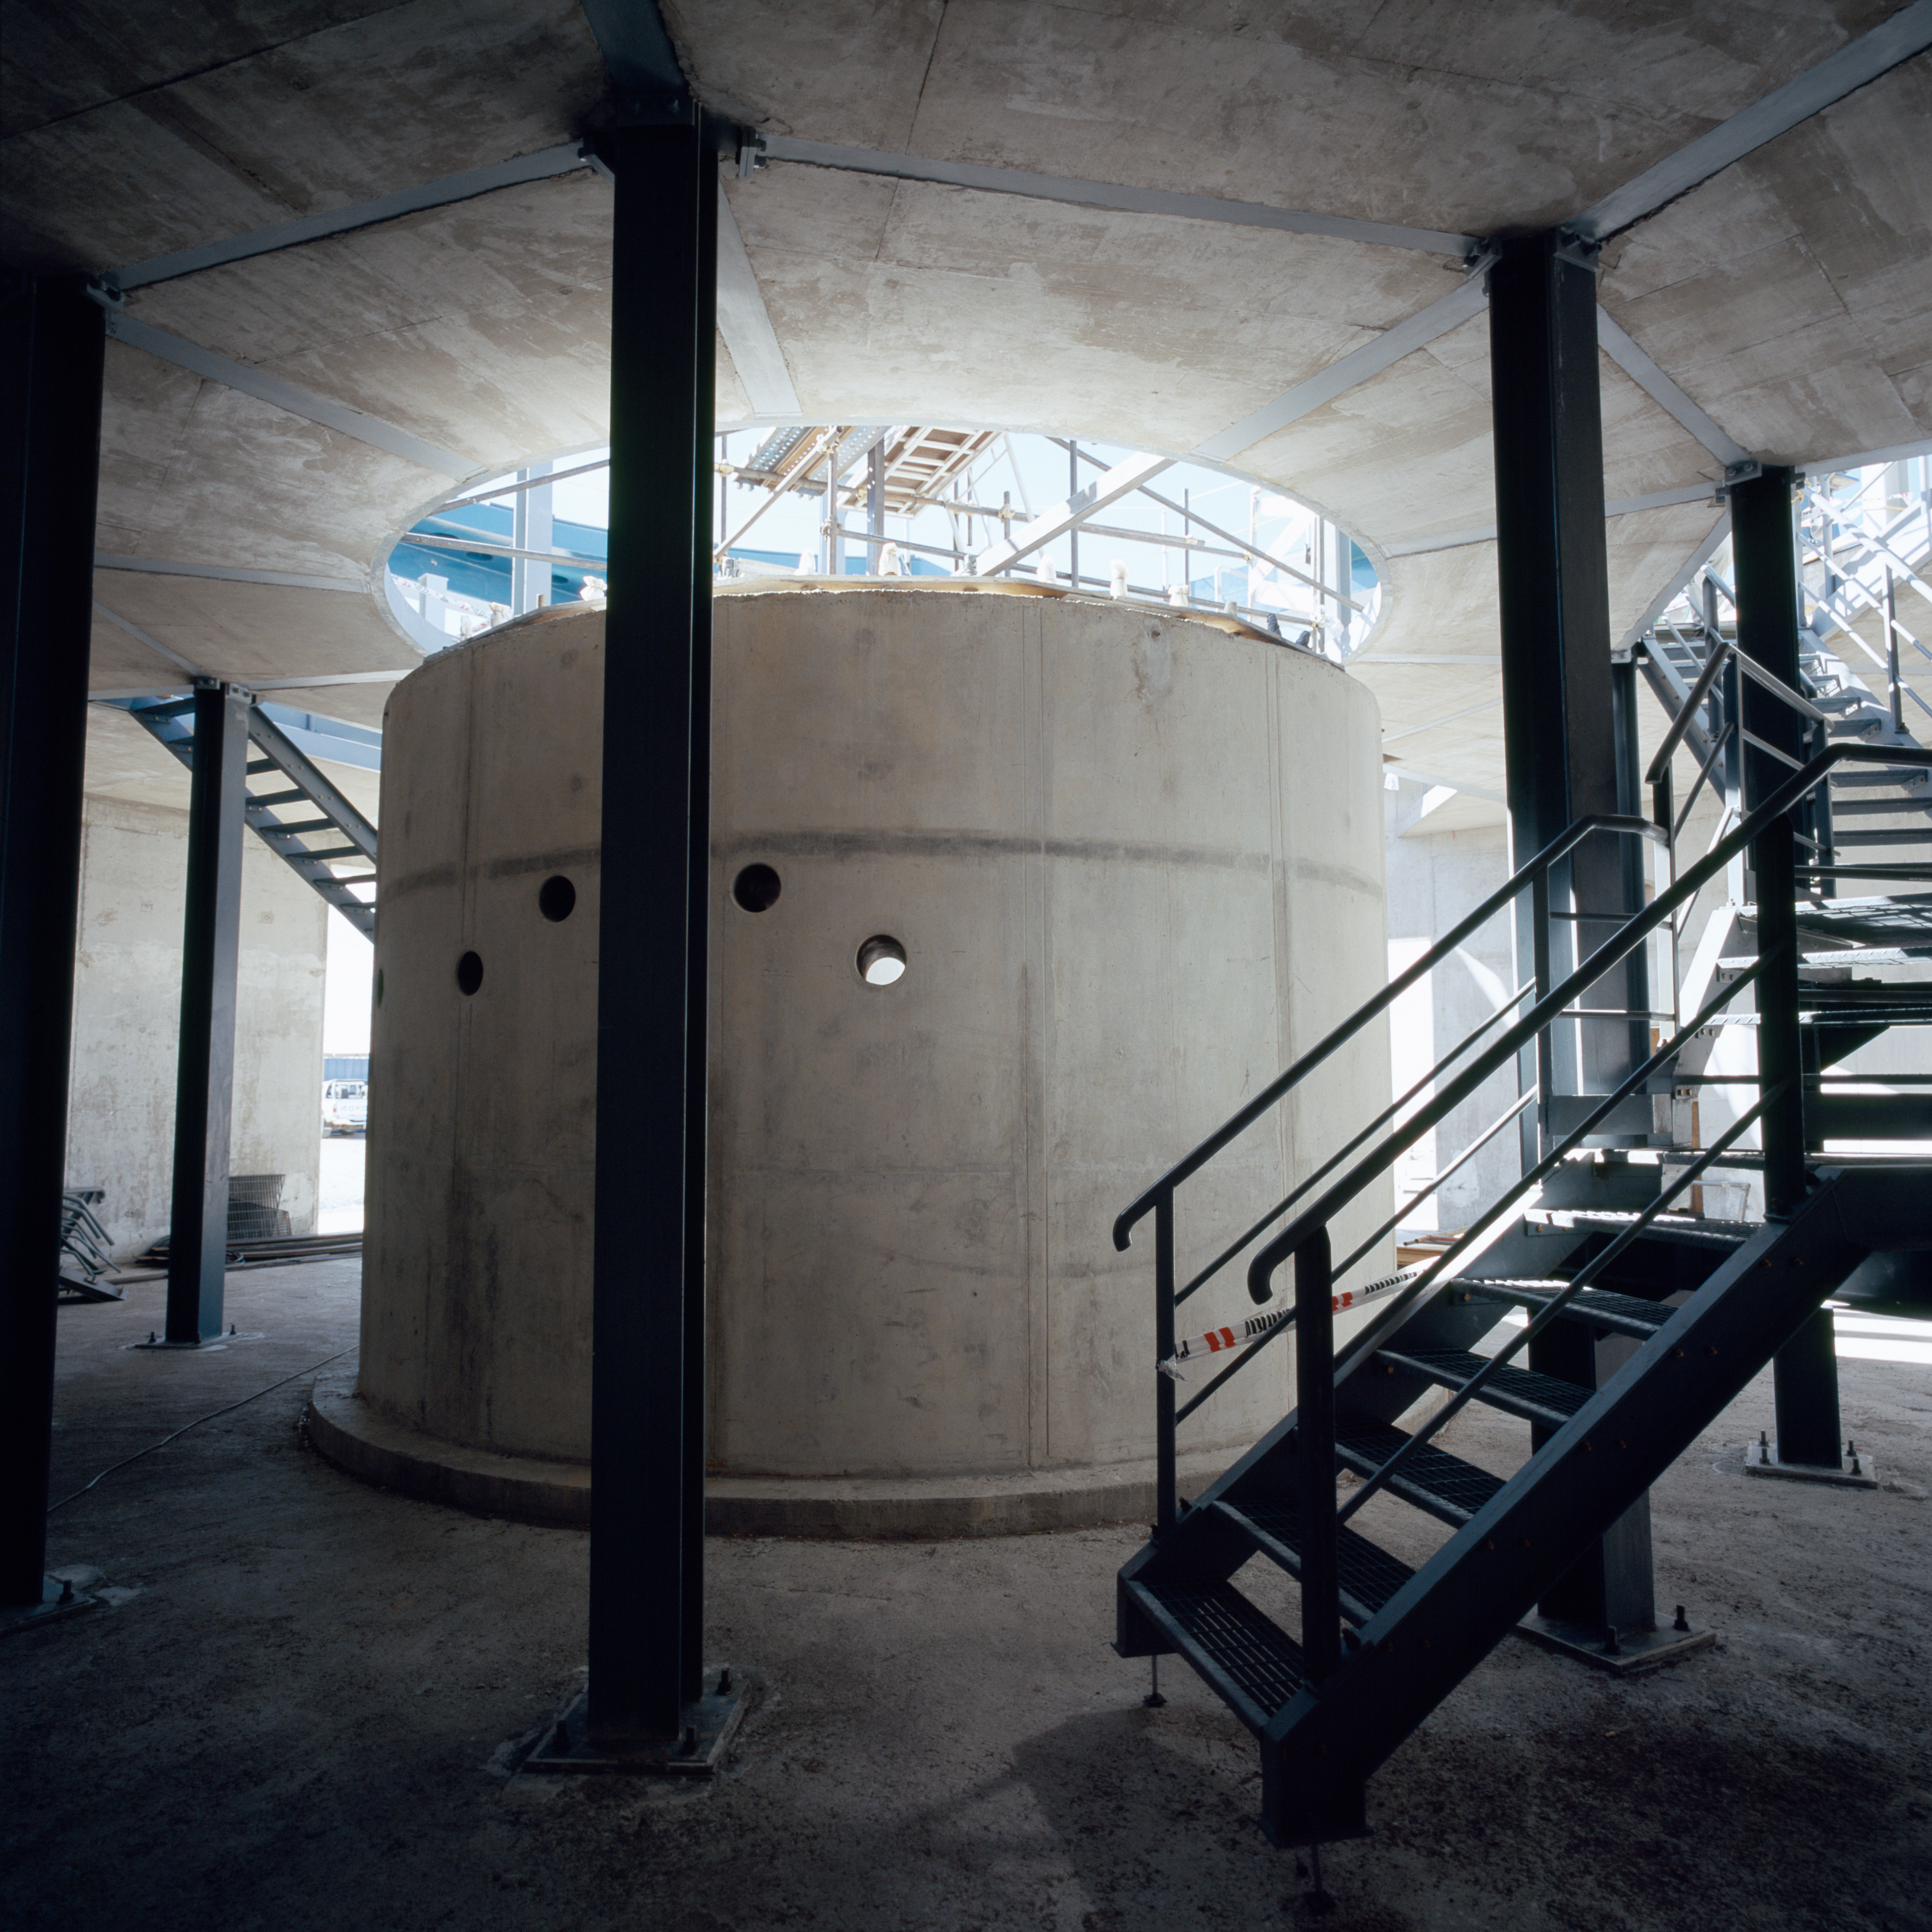

VISTA pillar

The pillar that will support the VISTA survey telescope, during construction in Dec.2004.

Credit: ESO